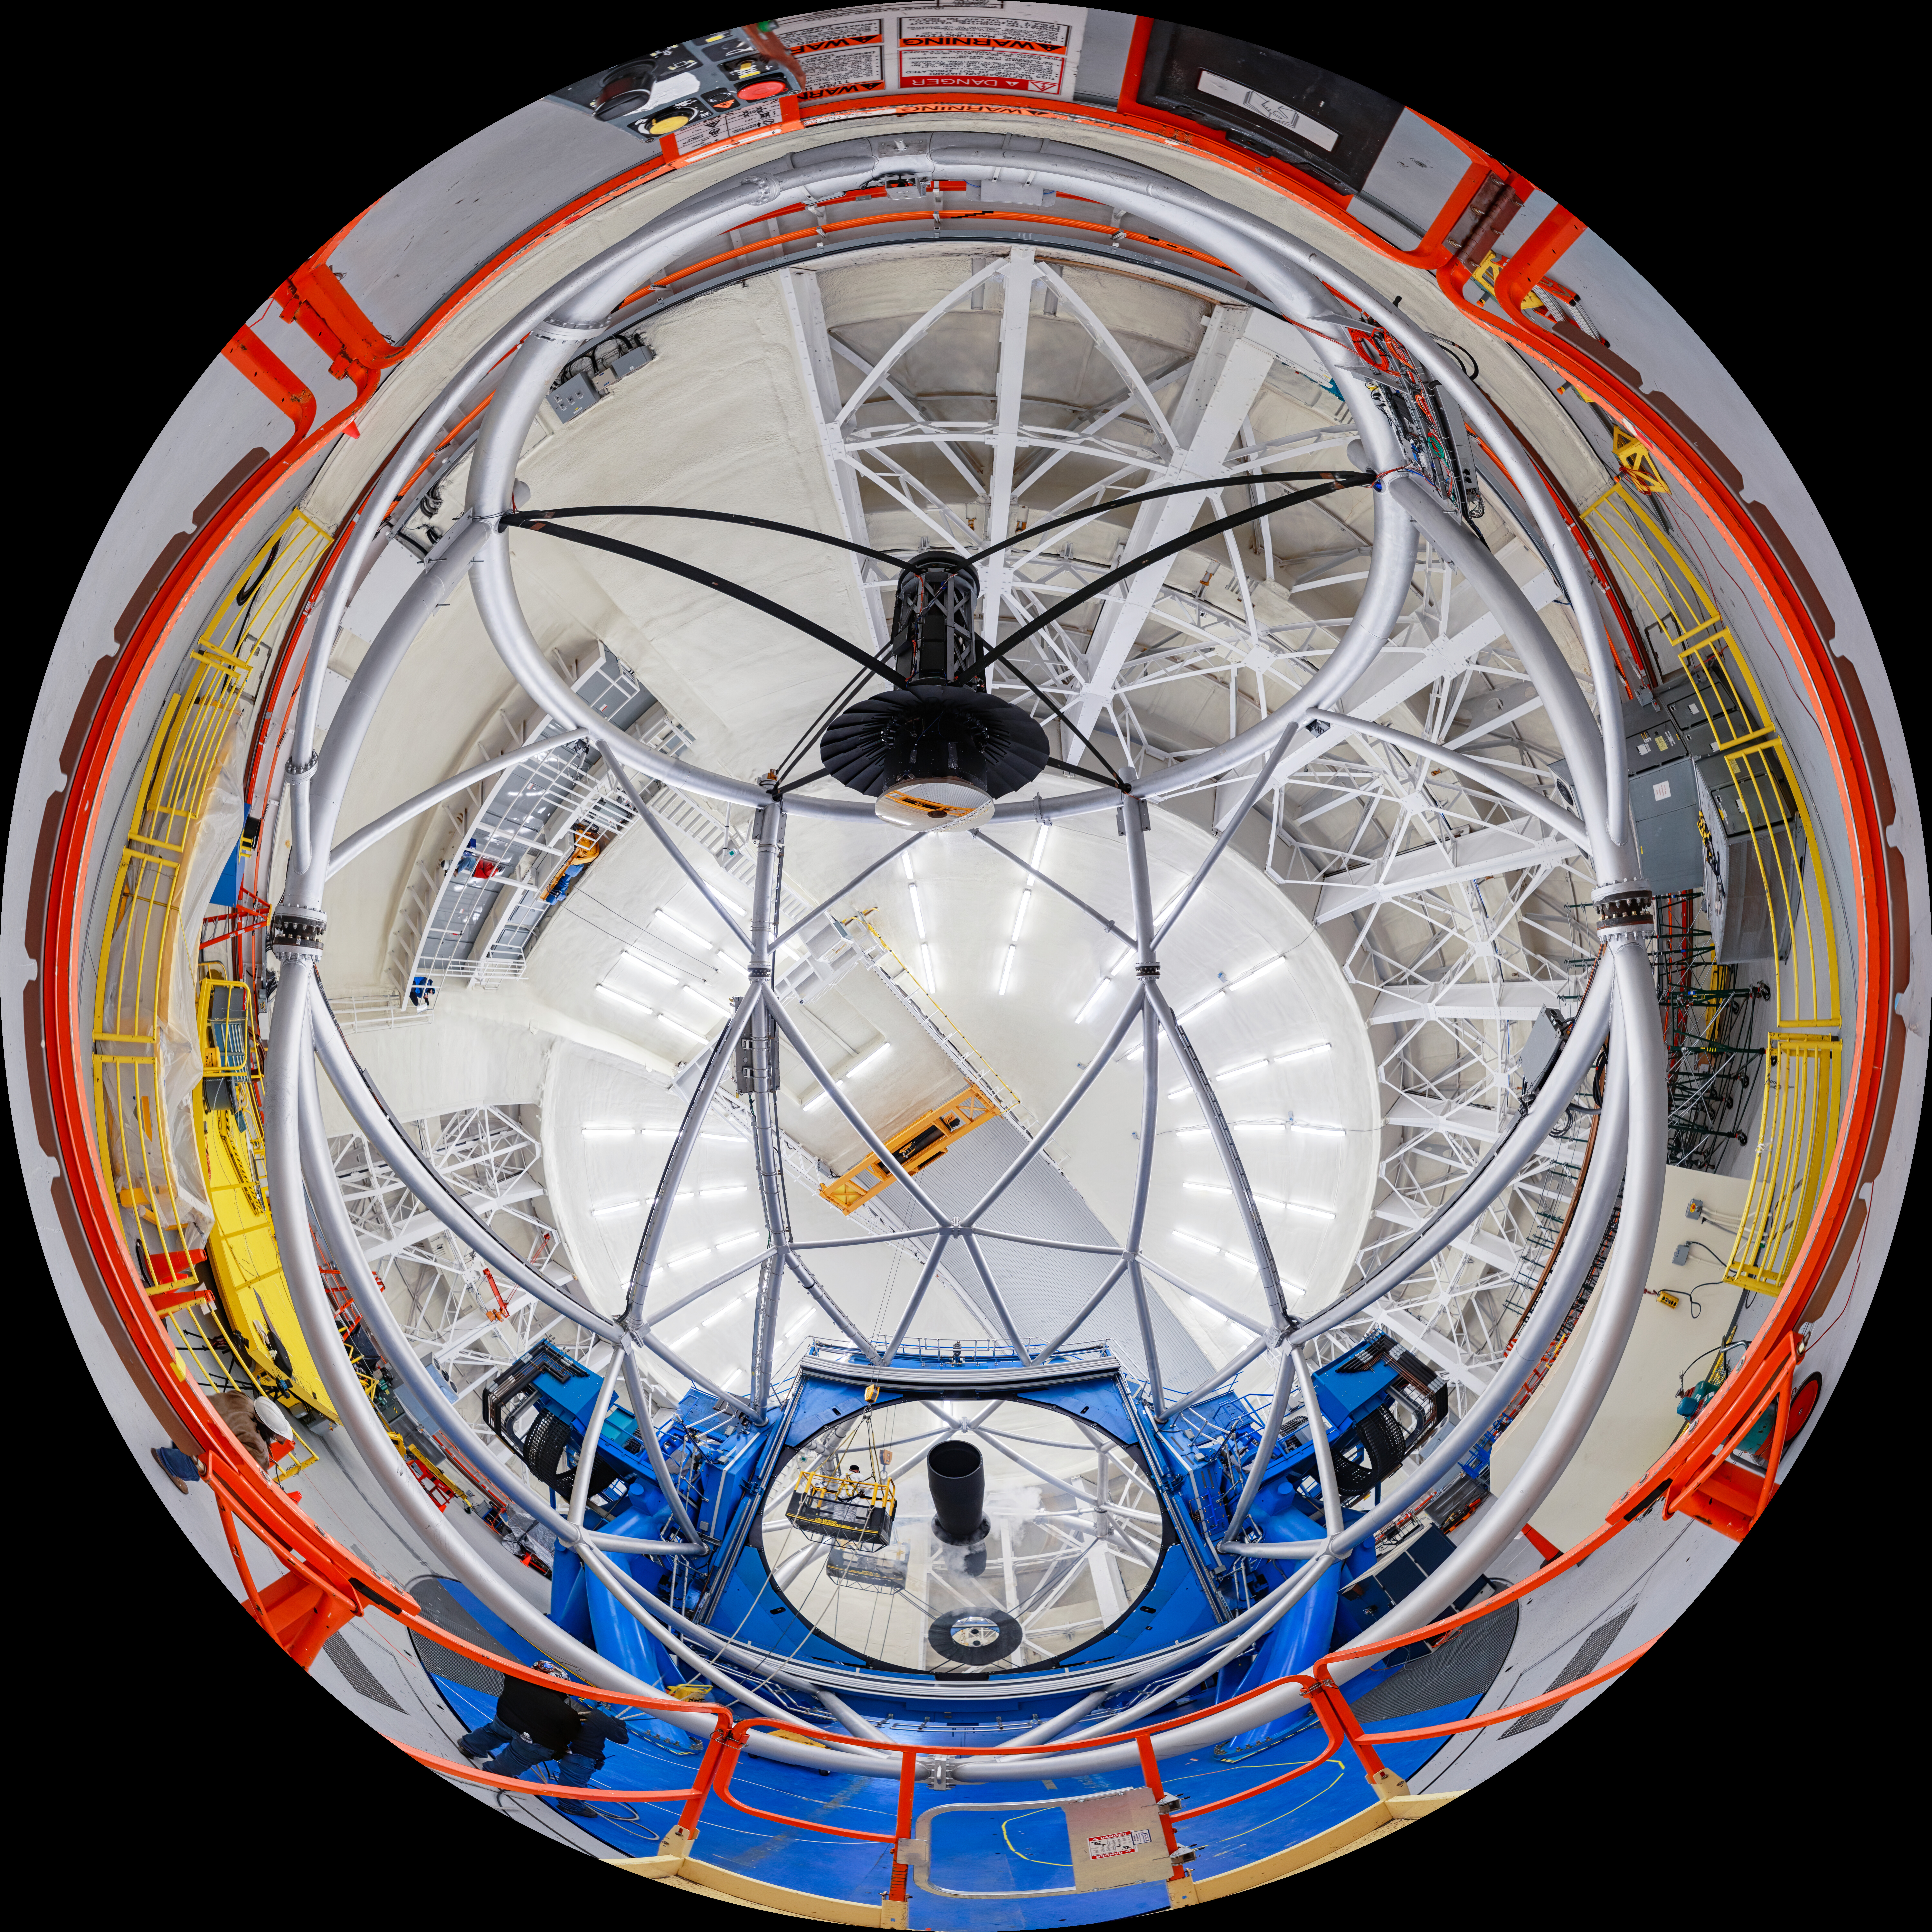

Gemini North 360 Cleaning Fulldome

A 360 degree view of the Gemini North telescope, part of the International Gemini Observatory, a program of NSF NOIRLab.

Credit: NOIRLab/AURA/NSF/P. Horálek